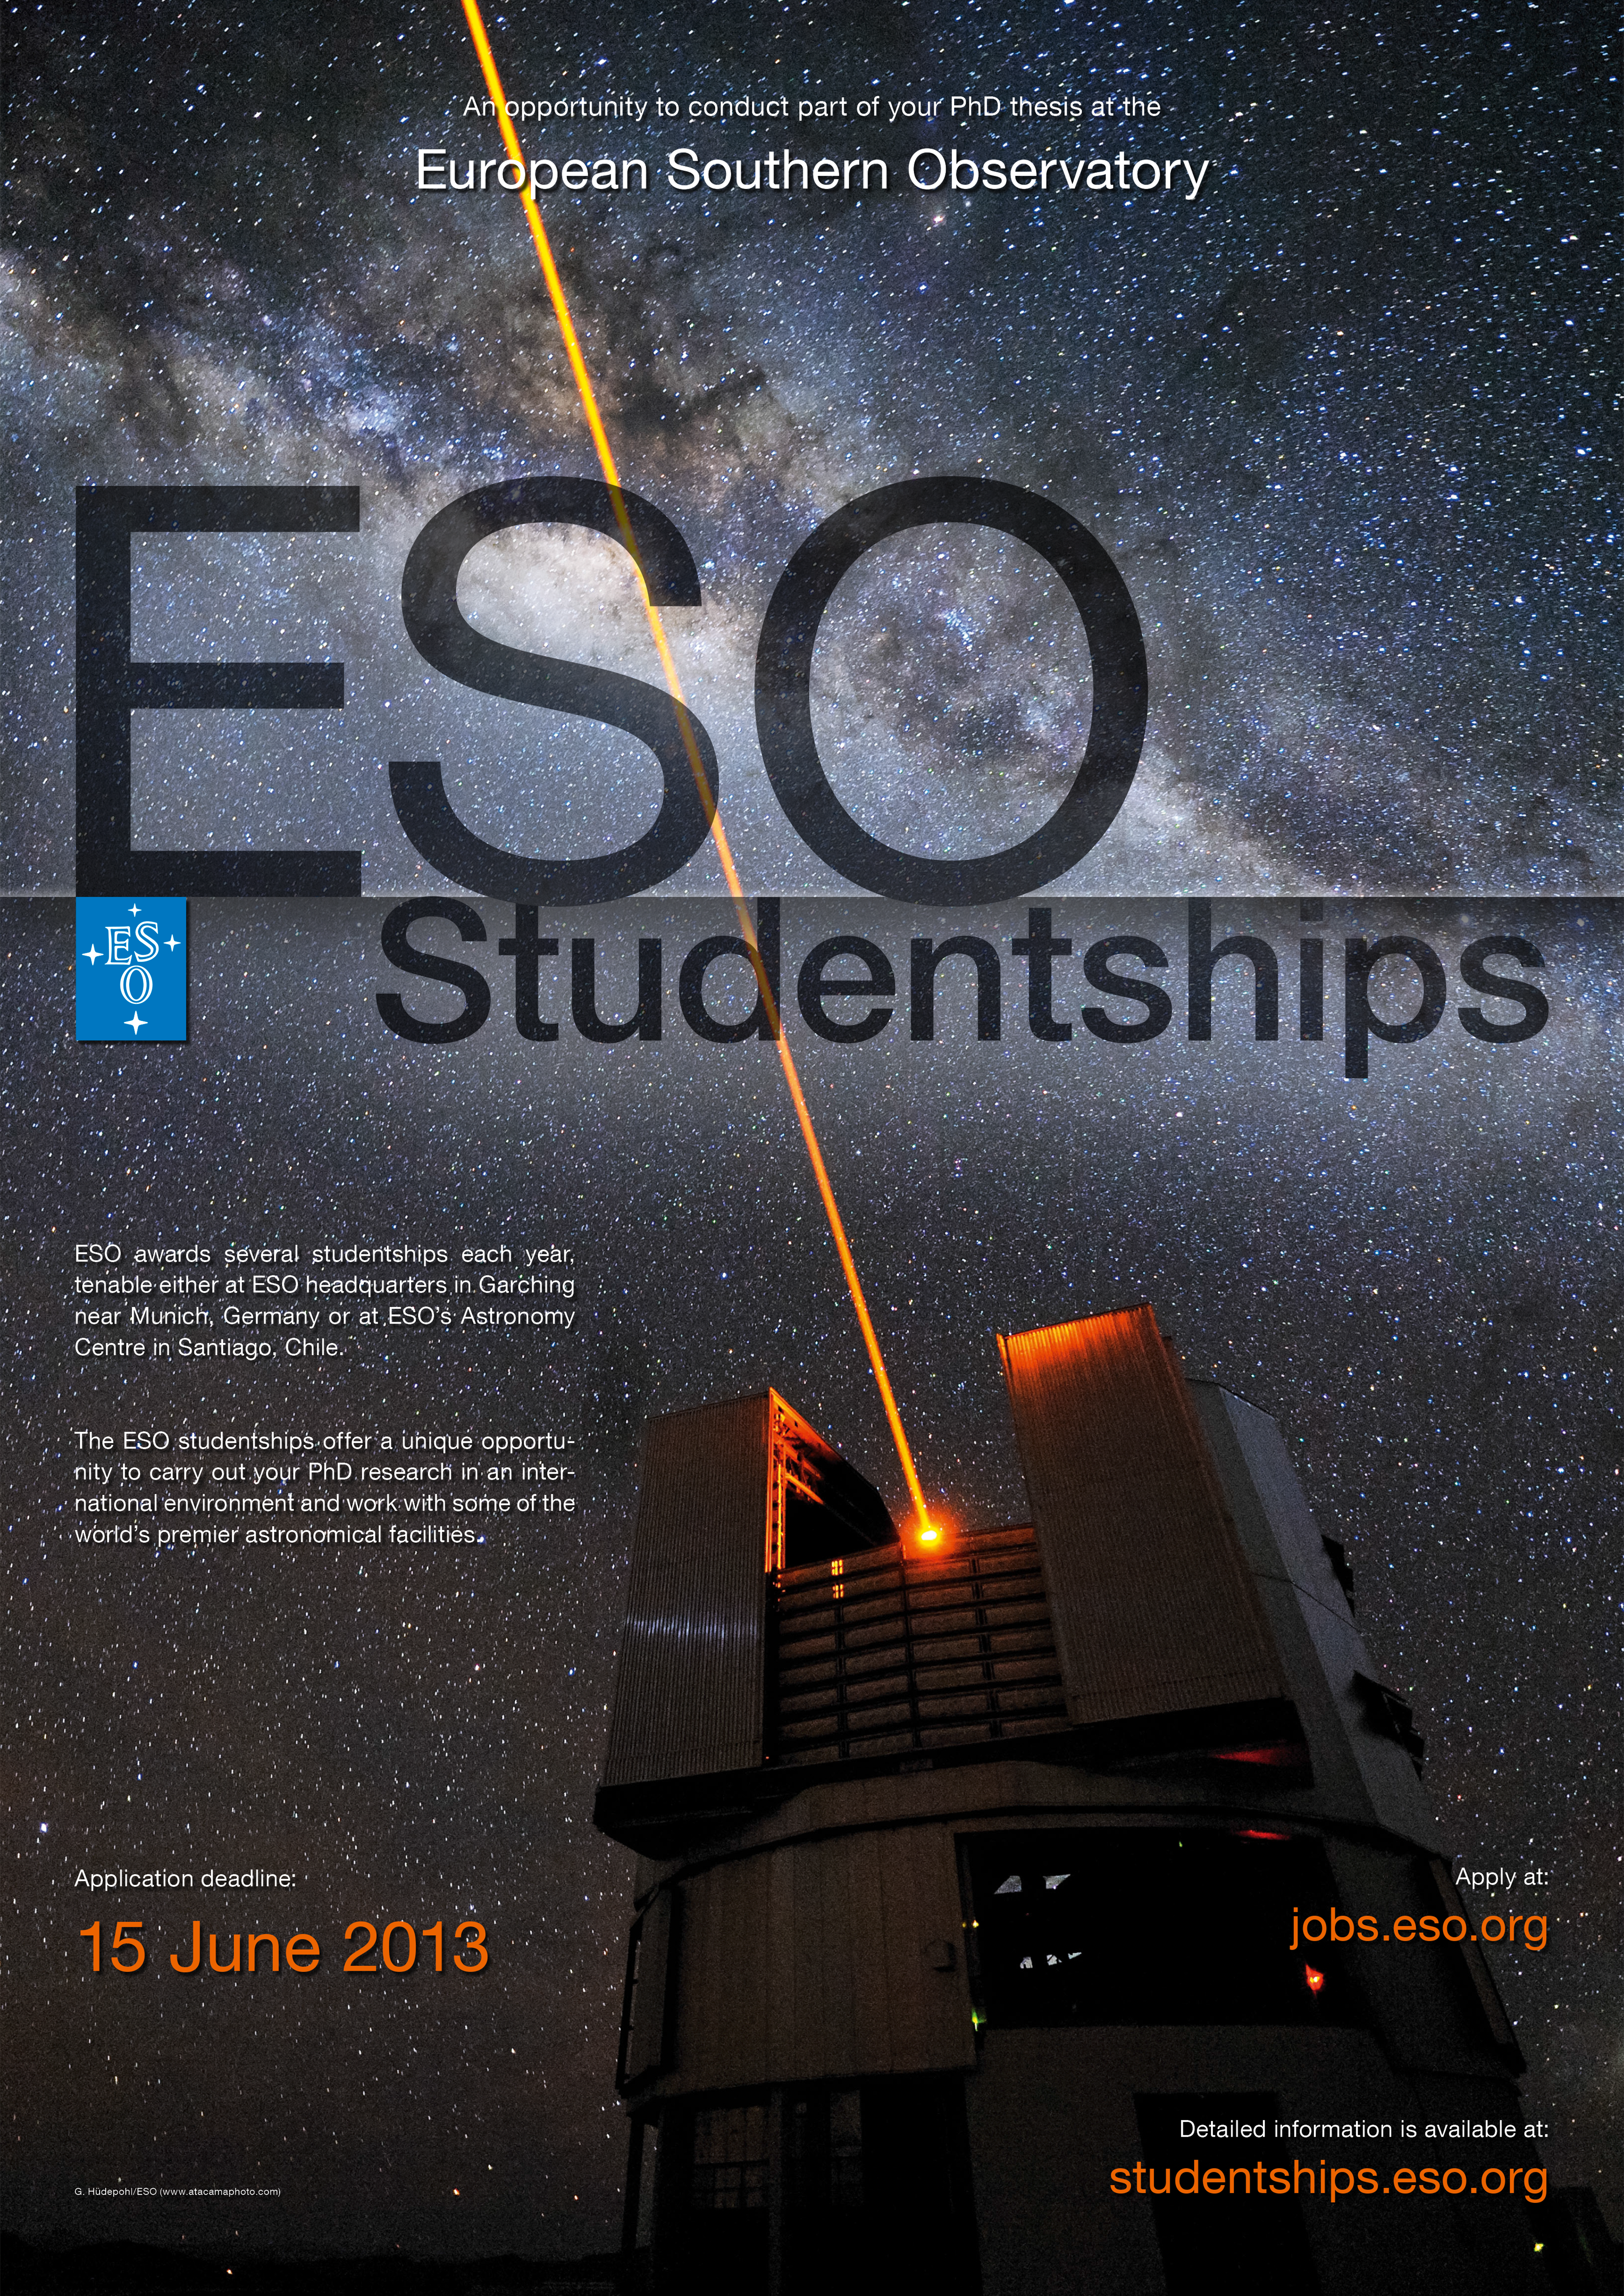

Poster: ESO Studentship 2013

ESO awards several studentships each year, tenable either at ESO headquarters in Garching near Munich, Germany or at ESO's Astronomy Centre in Santiago, Chile.

The ESO studentships offer a unique opportunity to carry out your PHD research in an international environment and work with some of the world's premier astronomical facilities.

A PDF-version of this poster is available in the poster-archive.

Credit: ESO